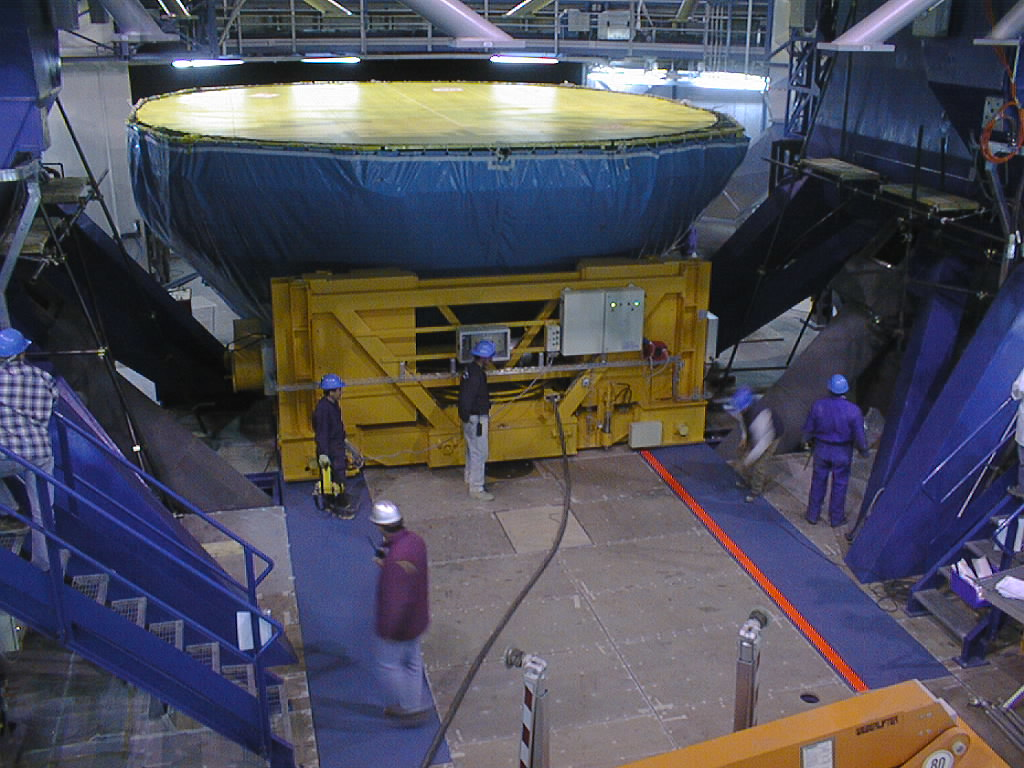

Mirror installed on first VLT Unit Telescope

After an uneventful ascent to the platform at the top of Paranal, the M1 Cell and the Zerodur mirror, well protected under a heavy canvas cover, are deposited under the bottom end of the UT1 telecope tube. The Cell was then lifted and fixed to the telescope. (Photo obtained on April 16, 1998).

Credit: ESO